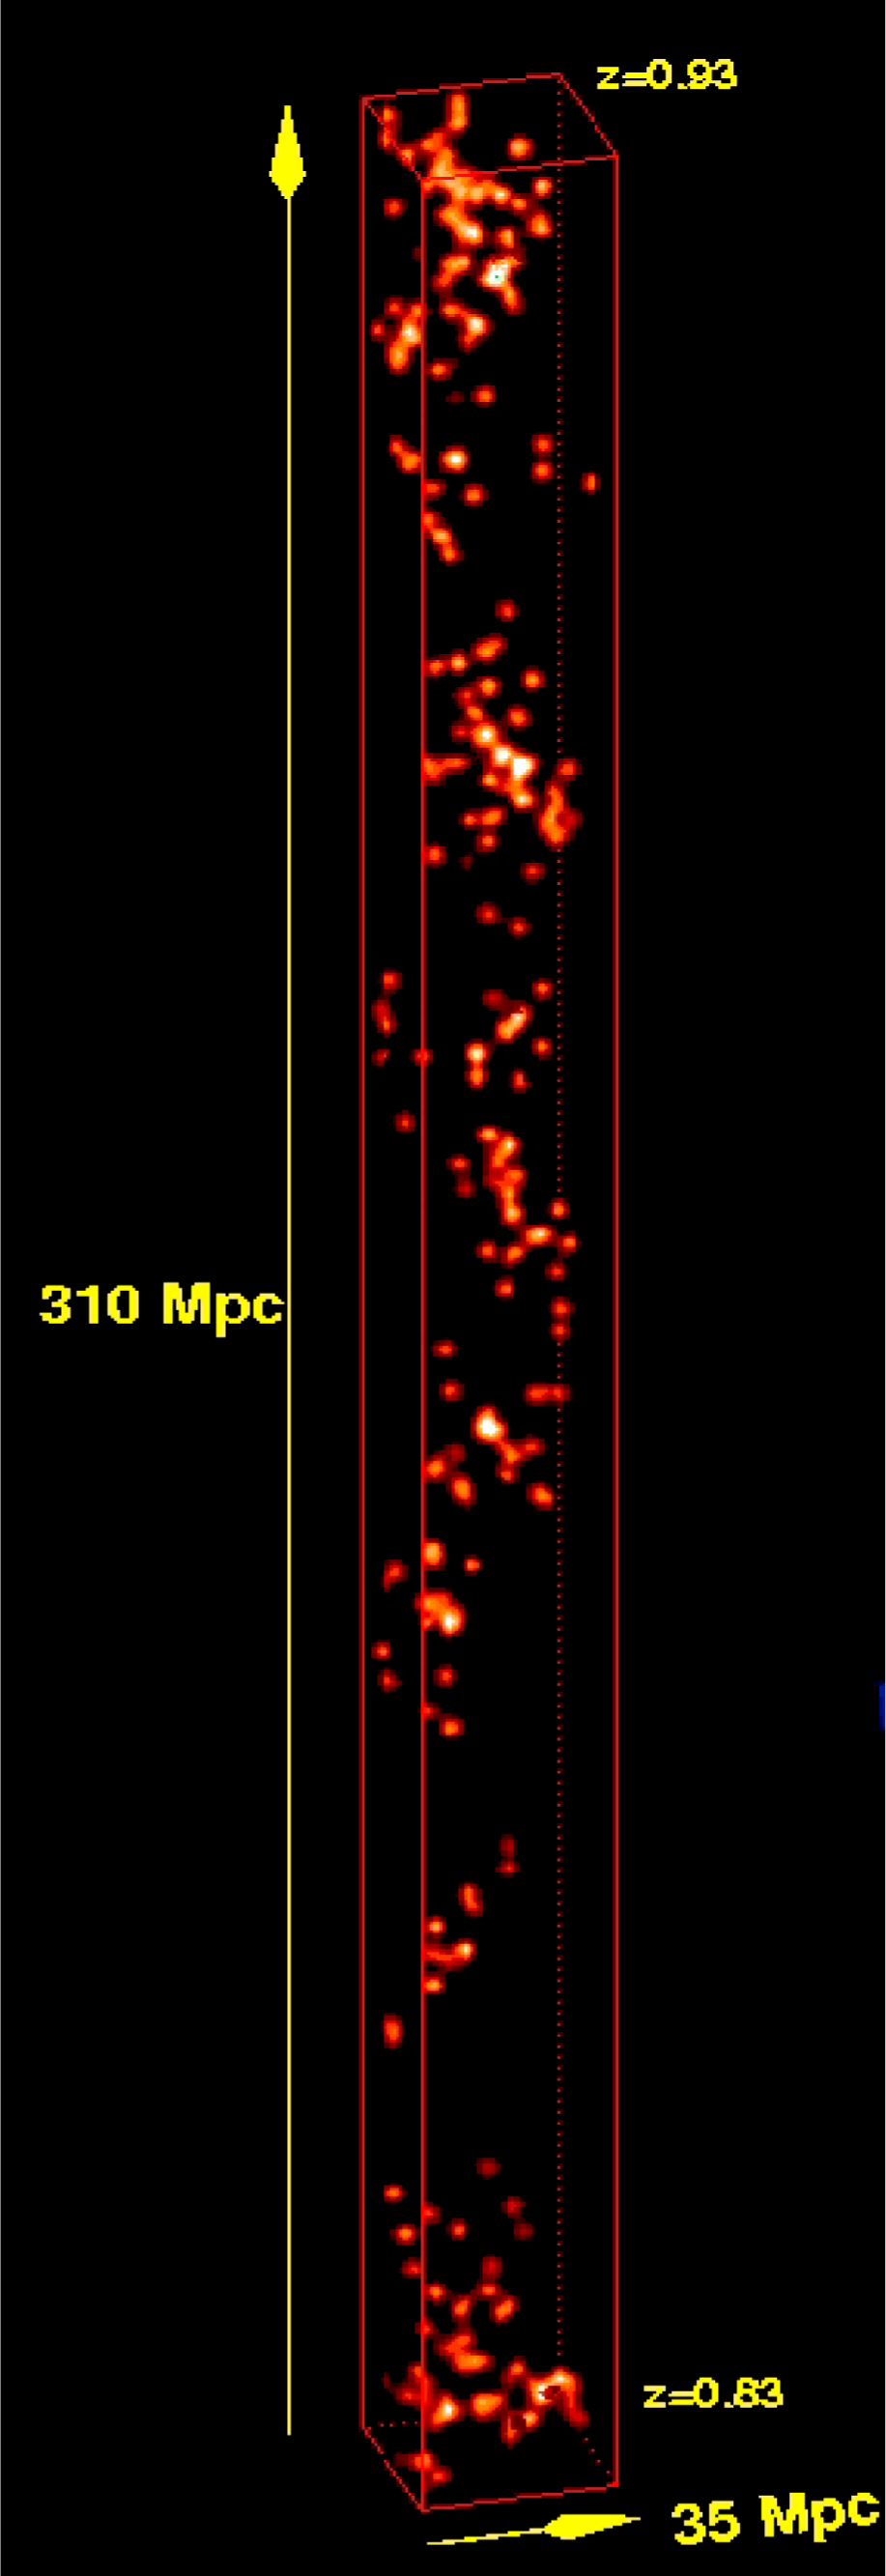

VLT Survey provides new insight into formation of galaxies

Spatial, three-dimensional distribution of galaxies in a slice of the Universe as it was 7 billion years ago, based on the VVDS study : brighter areas represent the regions of the Universe with most galaxies. Astonishingly, the galaxy distribution - the 'building blocks' of the large scale structure - takes the shape of a helix at this primordial epoch.

Credit: ESO